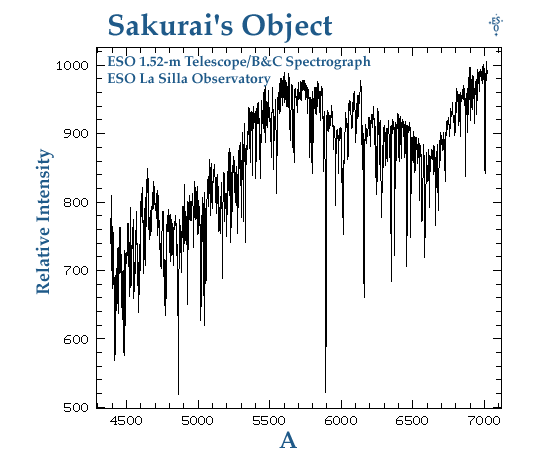

The spectrum of Sakurai's Object

This diagramme shows the average of two spectra of Sakurai's Object which recently appeared in the southern constellation of Sagittarius (The Archer). They were taken by Wilhelm Hoff, visiting astronomer at the ESO La Silla Observatory from the Astrophysikalisches Institut Jena (Germany). The spectrum shown here has been flux- [erg/s/cm2/A 10e-16] and wavelength- [Angstrom] calibrated.

This spectrum served to determine the very unusual nature of the star which was recently found by Japanese amateur astronomer Yukio Sakurai to undergo a brightening. The following description of the spectrum is adapted from the text published on IAU Circular 6325 (February 26, 1996) by S. Benetti, H. W. Duerbeck, and W. C. Seitter (ESO) and T. Harrison (New Mexico State University, USA):

`CCD spectrograms (439-702 nm, resolution 0.28 nm) of this object taken on Feb. 24.4 and 25.4 UT with the ESO 1.52-m telescope (+ Boller Chivens spectrograph) show a pure absorption-line spectrum with lines of He I, C I, C II, N I, O I, Si II, and faint lines of H. The lines are resolved (FWHM 90-100 km/s), the average heliocentric radial velocity is +108 km/s, and the strong interstellar Na I D lines have a radial velocity of +3 km/s. The slow brightness evolution, and the C-rich and H-poor spectrum, make this object the first candidate for a star undergoing its final helium flash since the eruption of V605 Aql in 1919 (cf. Seitter 1989, IAU Symp. 131, p. 315).'

Credit: ESO